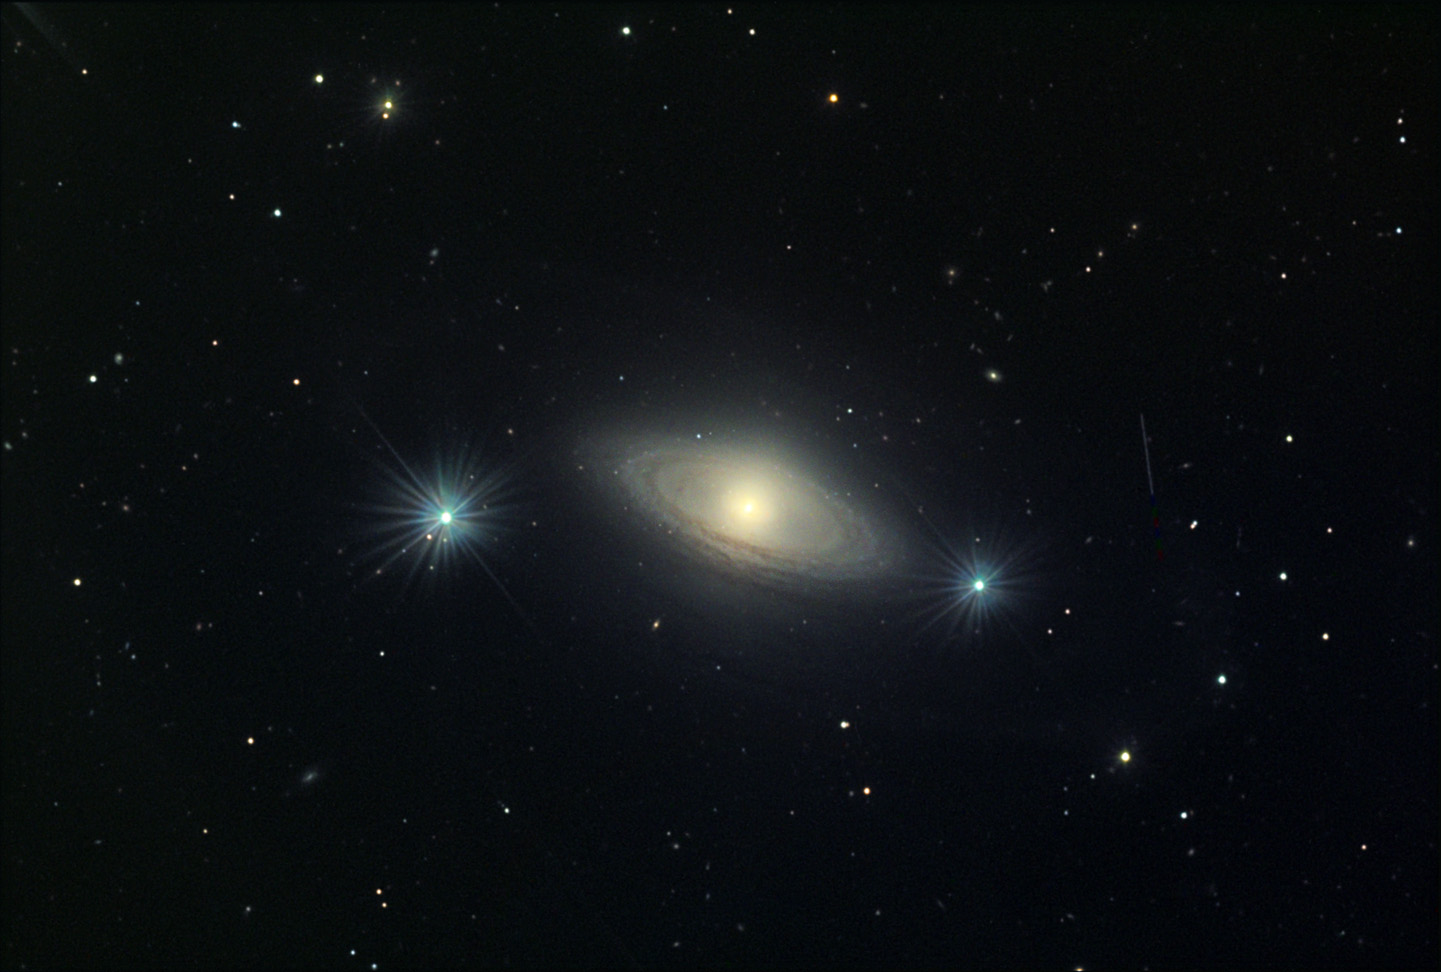

NGC 4698

This barred spiral galaxy, a member of the Virgo cluster of galaxies, is located about 55 million lightyears away in the constellation Virgo.

This image was taken as part of Advanced Observing Program (AOP) program at Kitt Peak Visitor Center during 2014.

Credit: KPNO/NOIRLab/NSF/AURA/Susan Hopkins/Adam Block